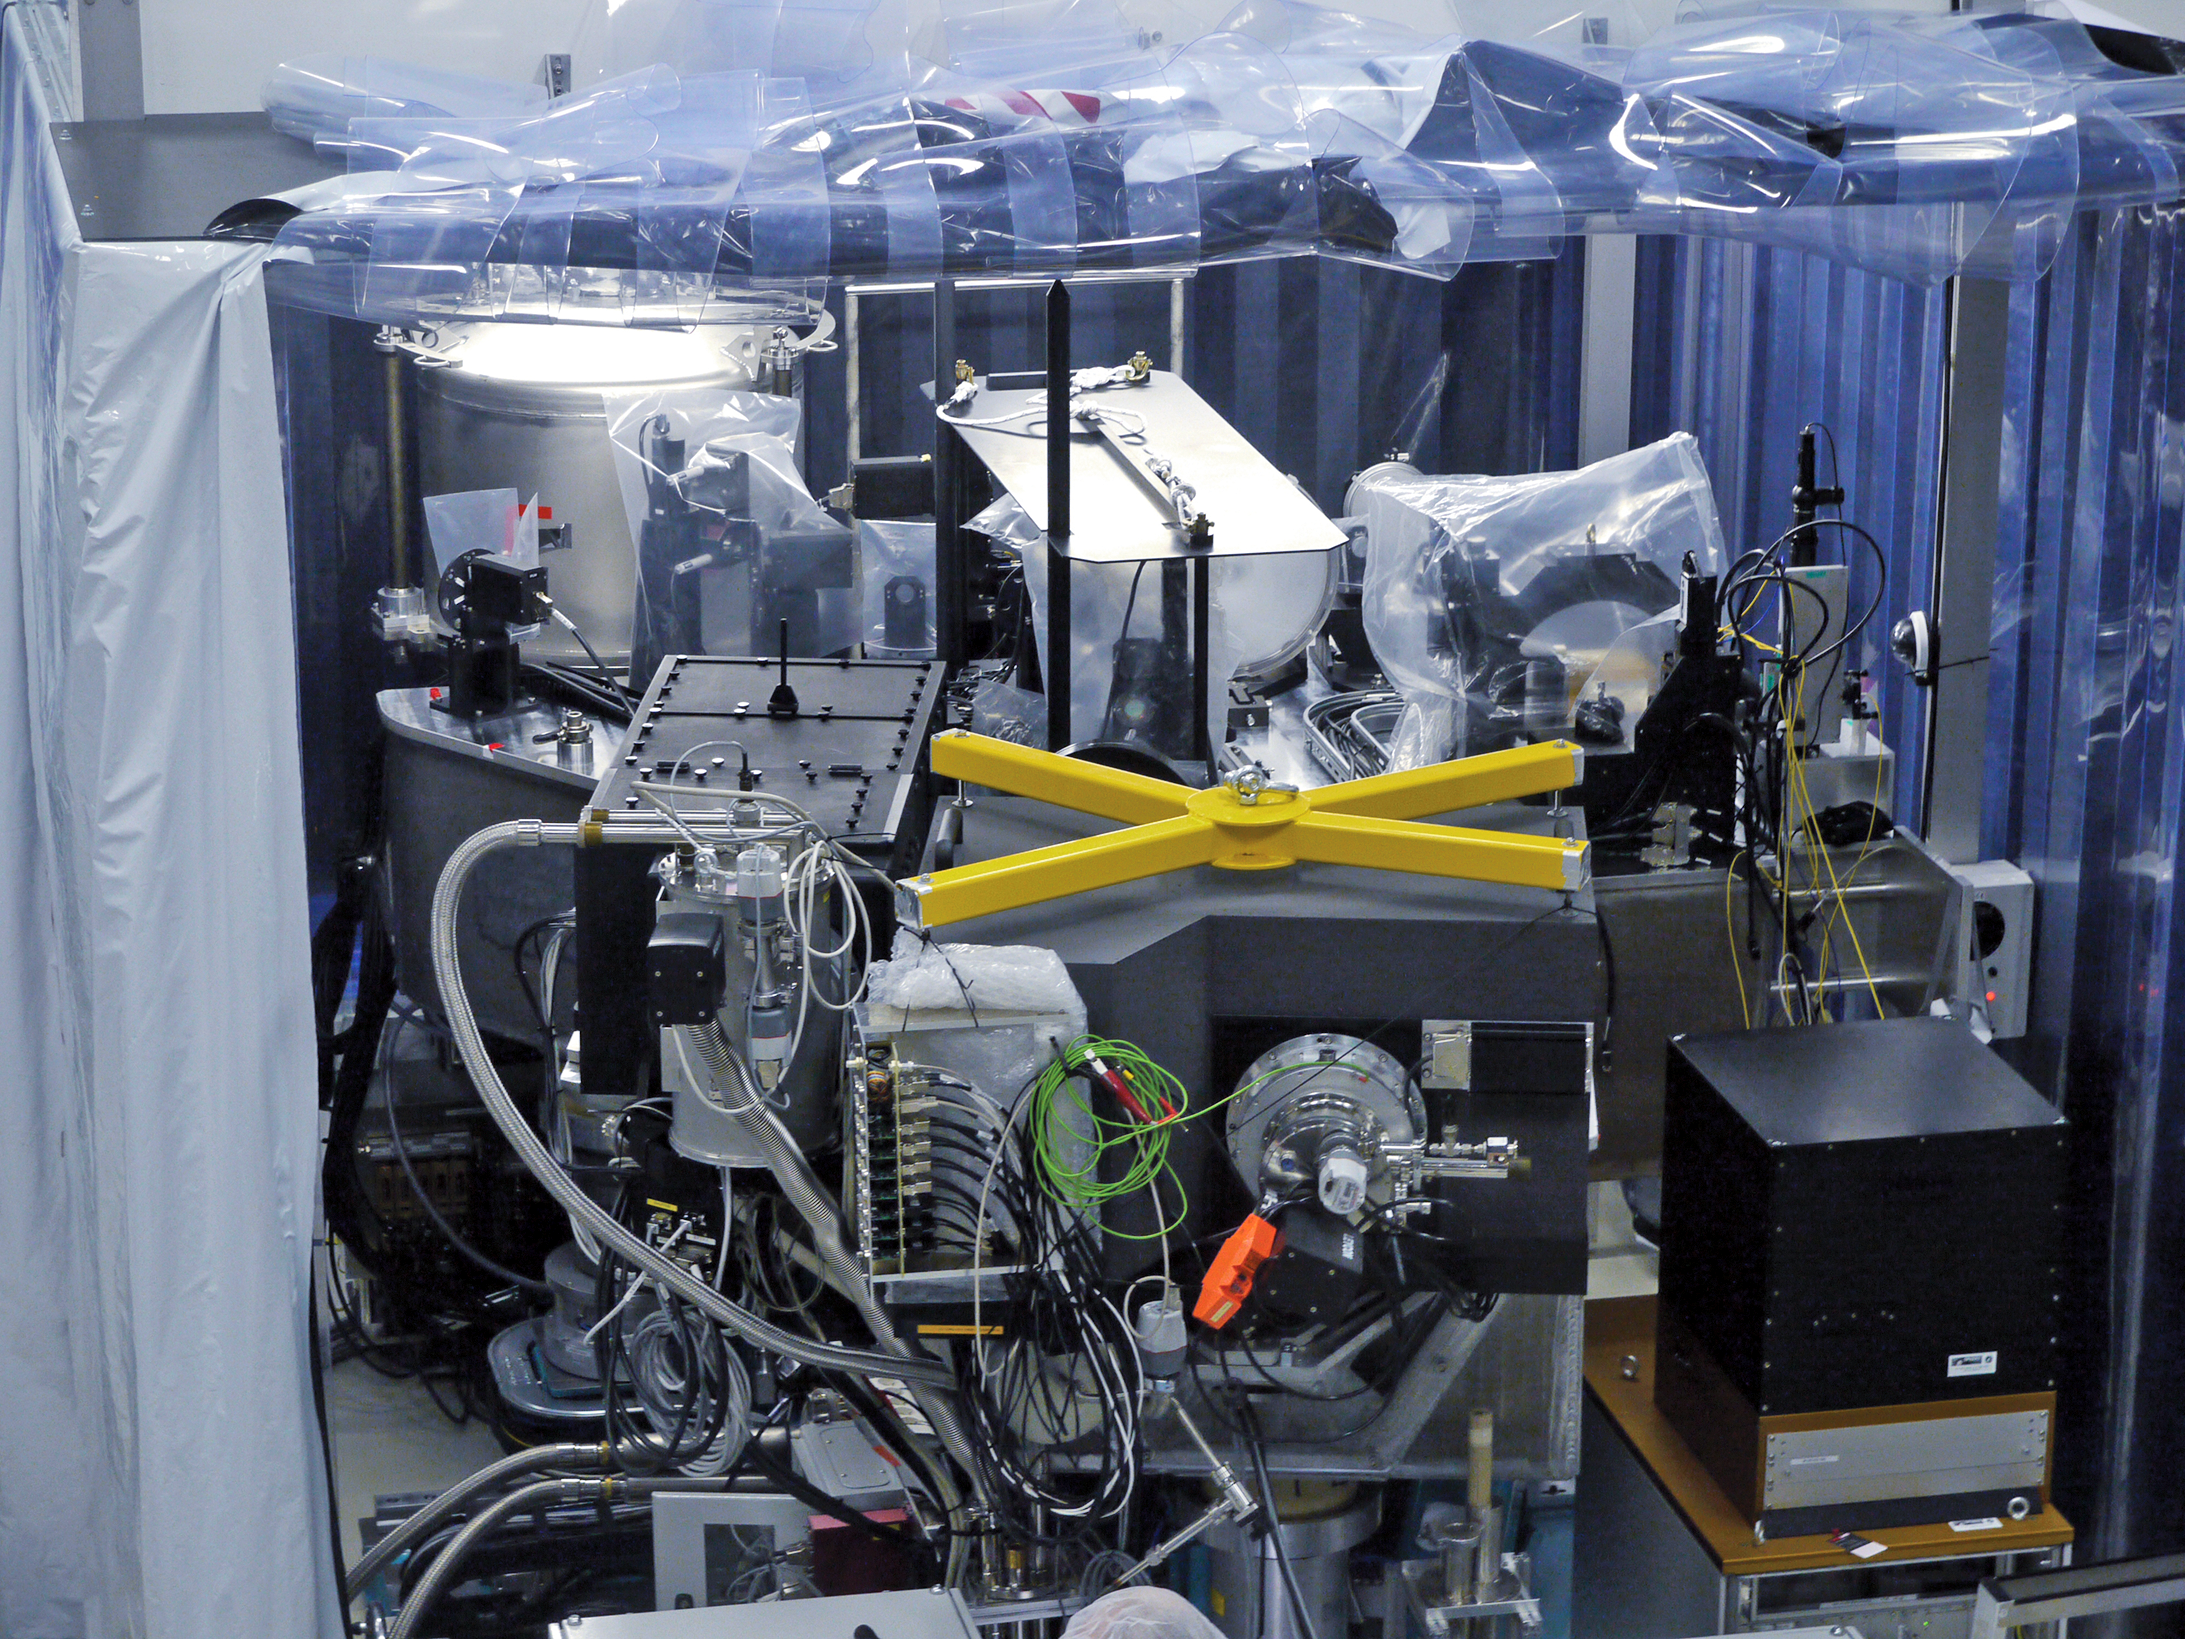

SPHERE instrument in assembly laboratory

SPHERE in the assembly laboratory at IPAG with all instruments integrated.

SPHERE, installed on the Very Large Telescope, will aid astronomers in the search for exoplanets.

Credit: ESO